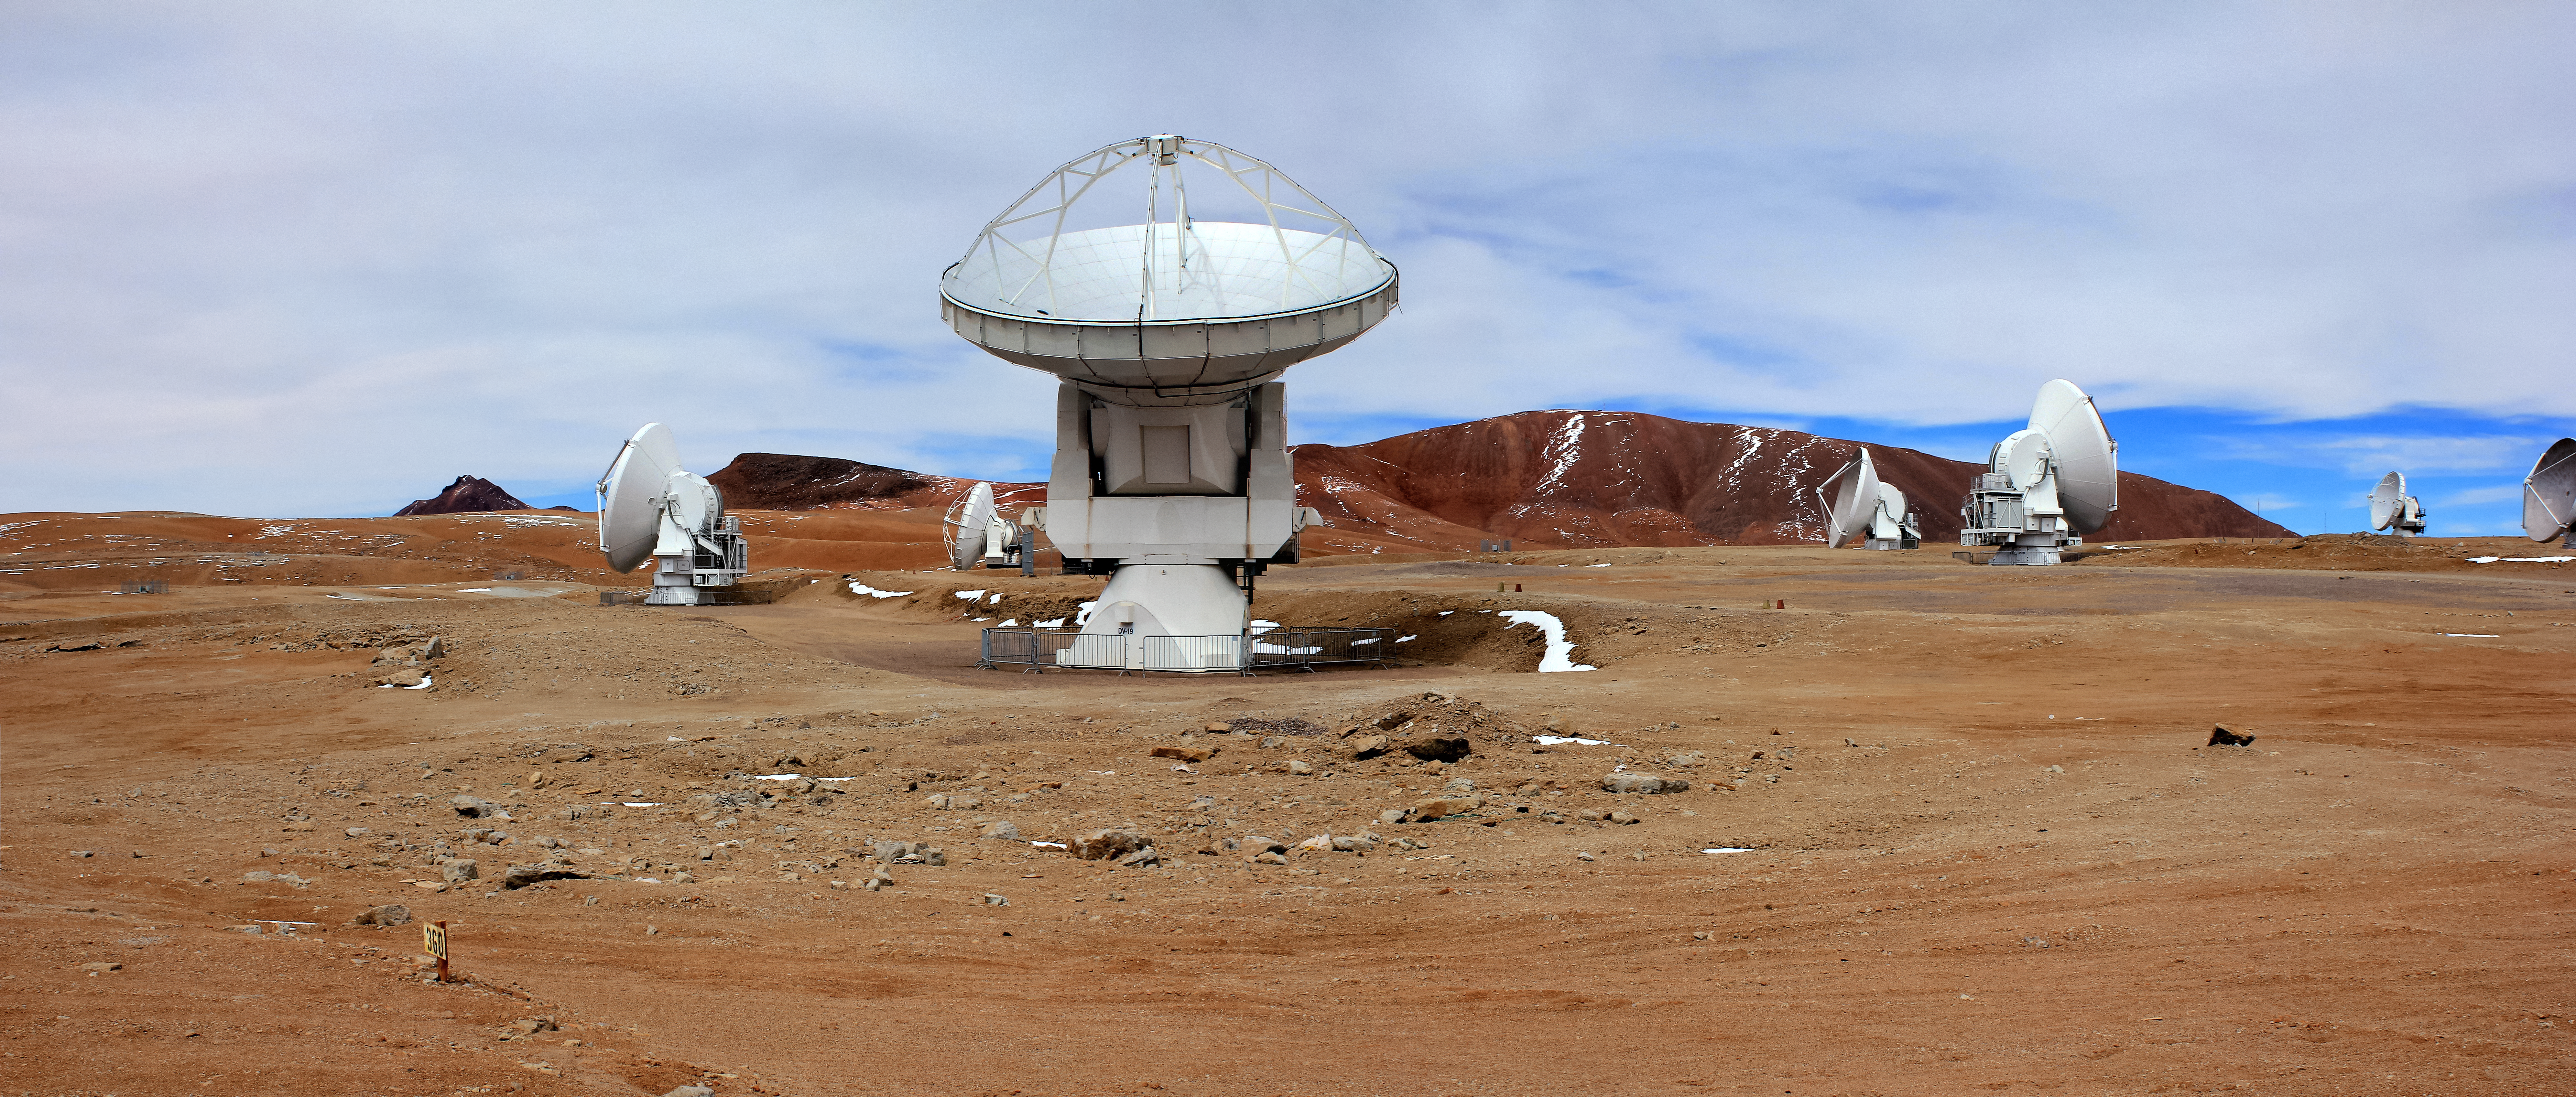

ALMA antennas

A selection of ALMA antennas can be seen in this shot from the Chajnantor Plateau, located 5000 metres above sea level. The 66 high-precision antennas that comprise the Atacama Large Millimeter/submillimeter Array (ALMA) can be arranged in many different configurations, where the maximum distance between antennas can vary from 16 kilometres to just 150 metres.

Credit: D. Schreiner and S. Degezelle/ESO